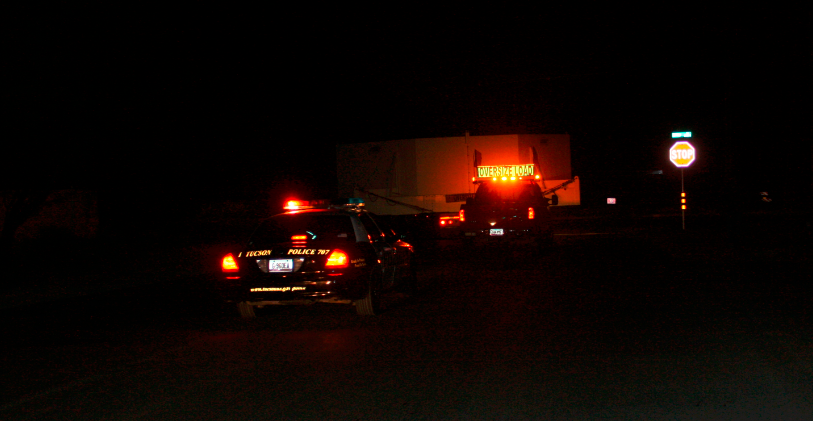

M1M3 Box Arrives at Mirror Lab

The 72, 620 pound M1M3 shipping container was successfully transported from CAID Industries in Tucson to the Richard F. Caris Mirror Lab, University of Arizona. The 30ft x 30ft oversize load departed at 4am, escorted by four Tucson police cars and two pilot vehicles. Offloading was completed by 5:30am. Once Final Acceptance Testing is completed, the M1M3 will be stored locally in Tucson for final integrated testing prior to shipment to the summit facility in Chile.

Credit: Rubin Observatory/NSF/AURA